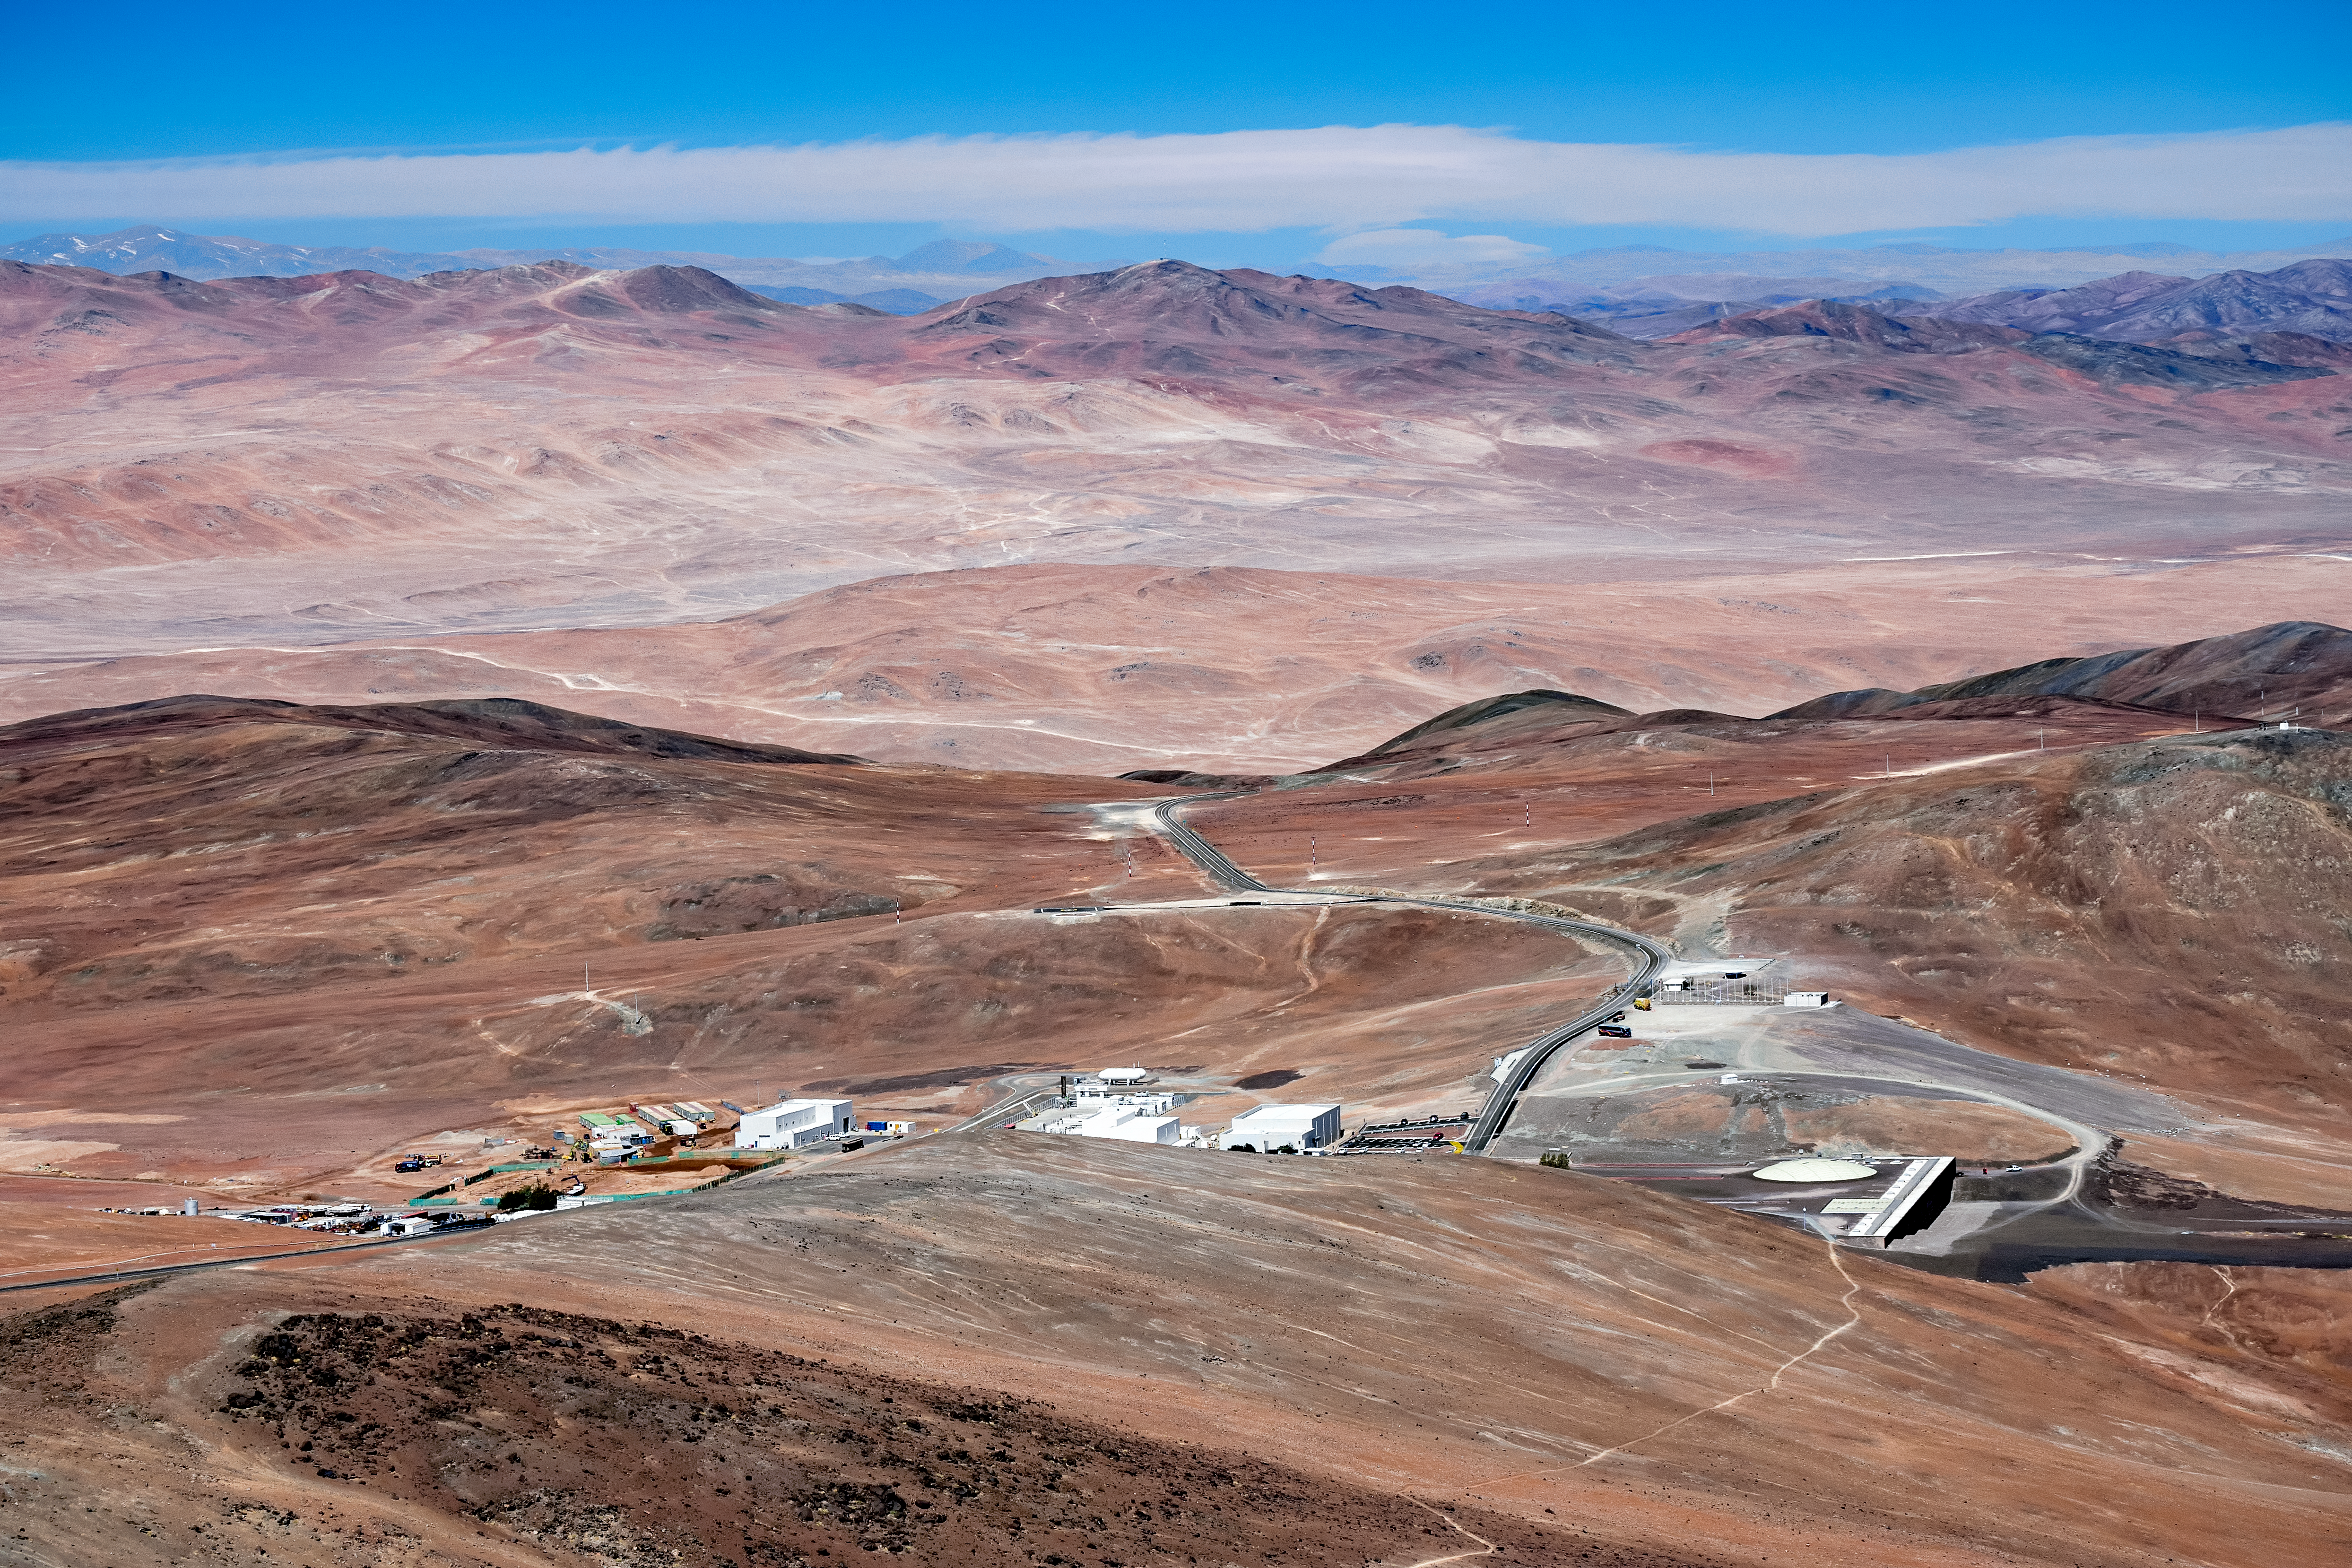

Aerial view of Paranal Residencia

Aerial view of Paranal Residencia. The hotel was built as a respite for astronomers and engineers working at Paranal Observatory. It is located on Cerro Paranal in the north part of the Atacama Desert, Chile. The Residencia hosts a resturant, swimming pool, library and sauna.

Credit: ESO/S. Goebel